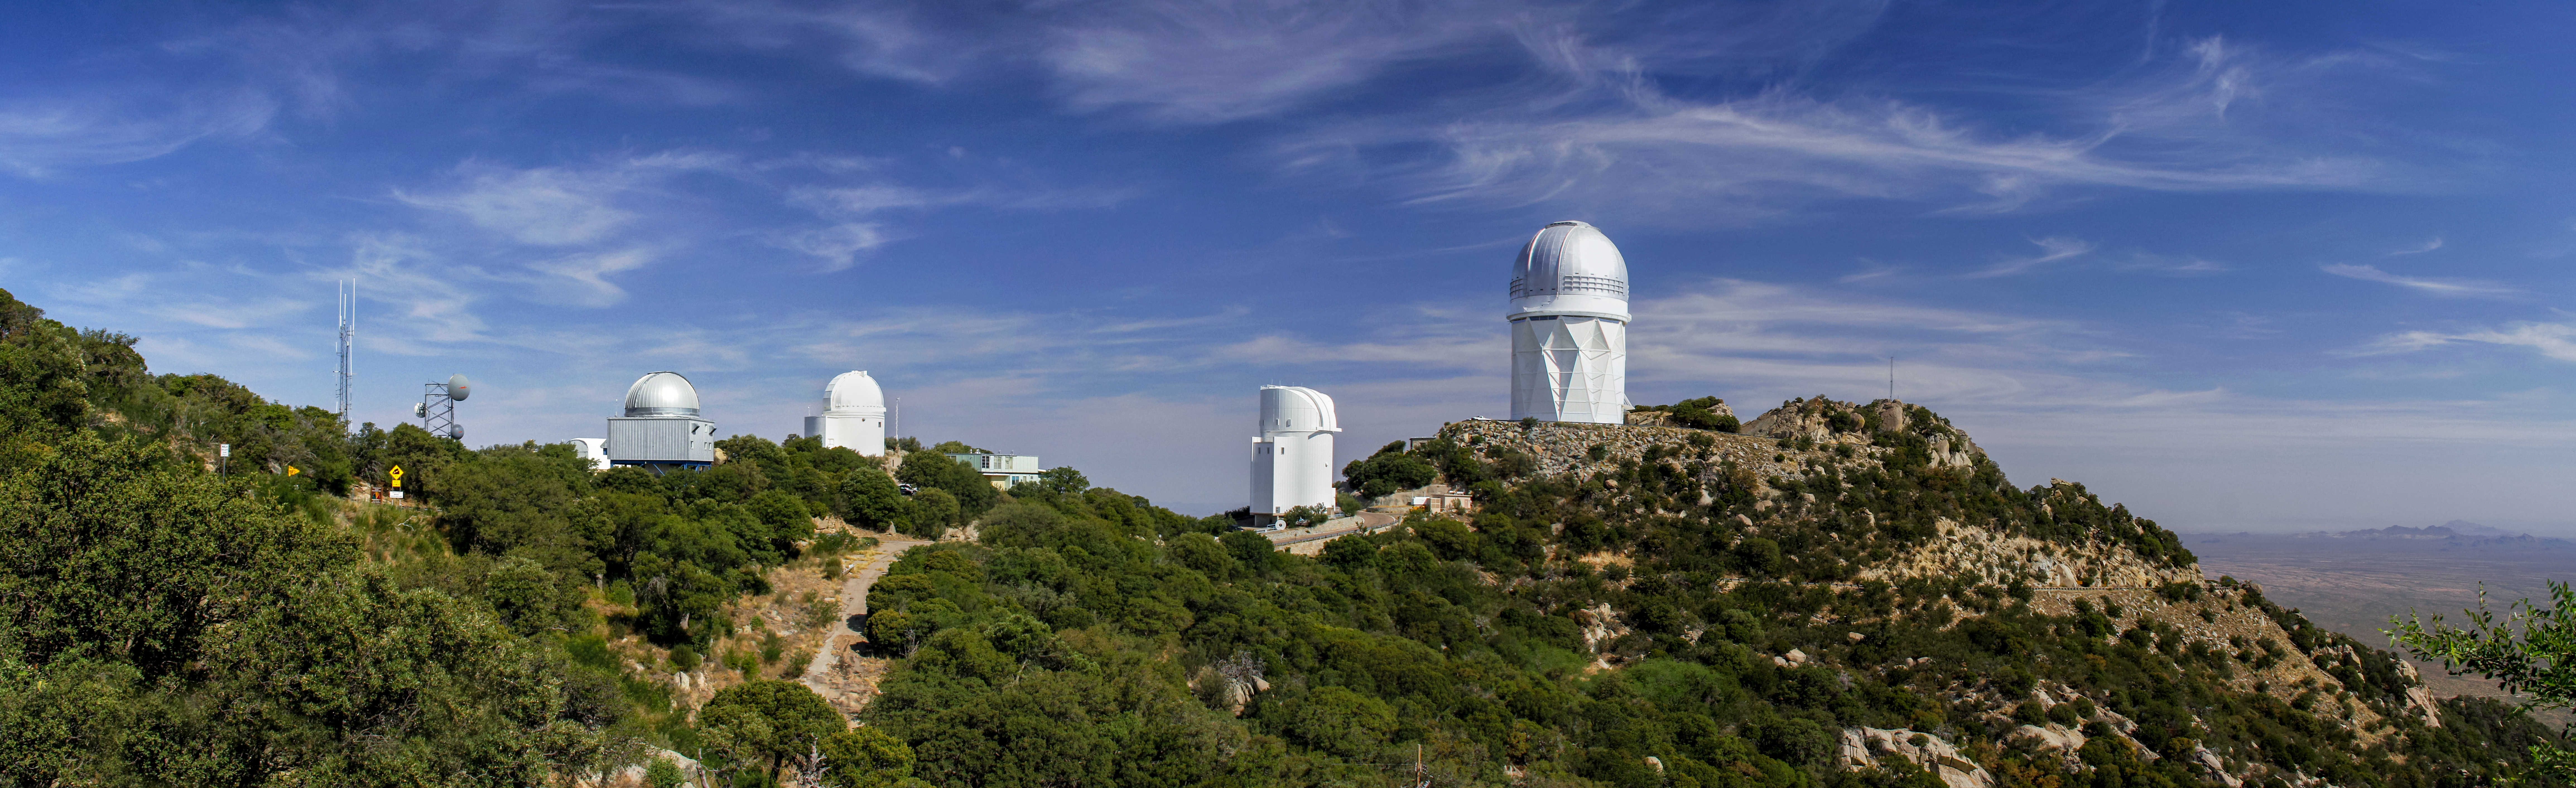

Panoramic view of Kitt Peak National Observatory

Panoramic view of Kitt Peak National Observatory in Tucson.

Credit: KPNO/NOIRLab/NSF/AURA/P. Marenfeld